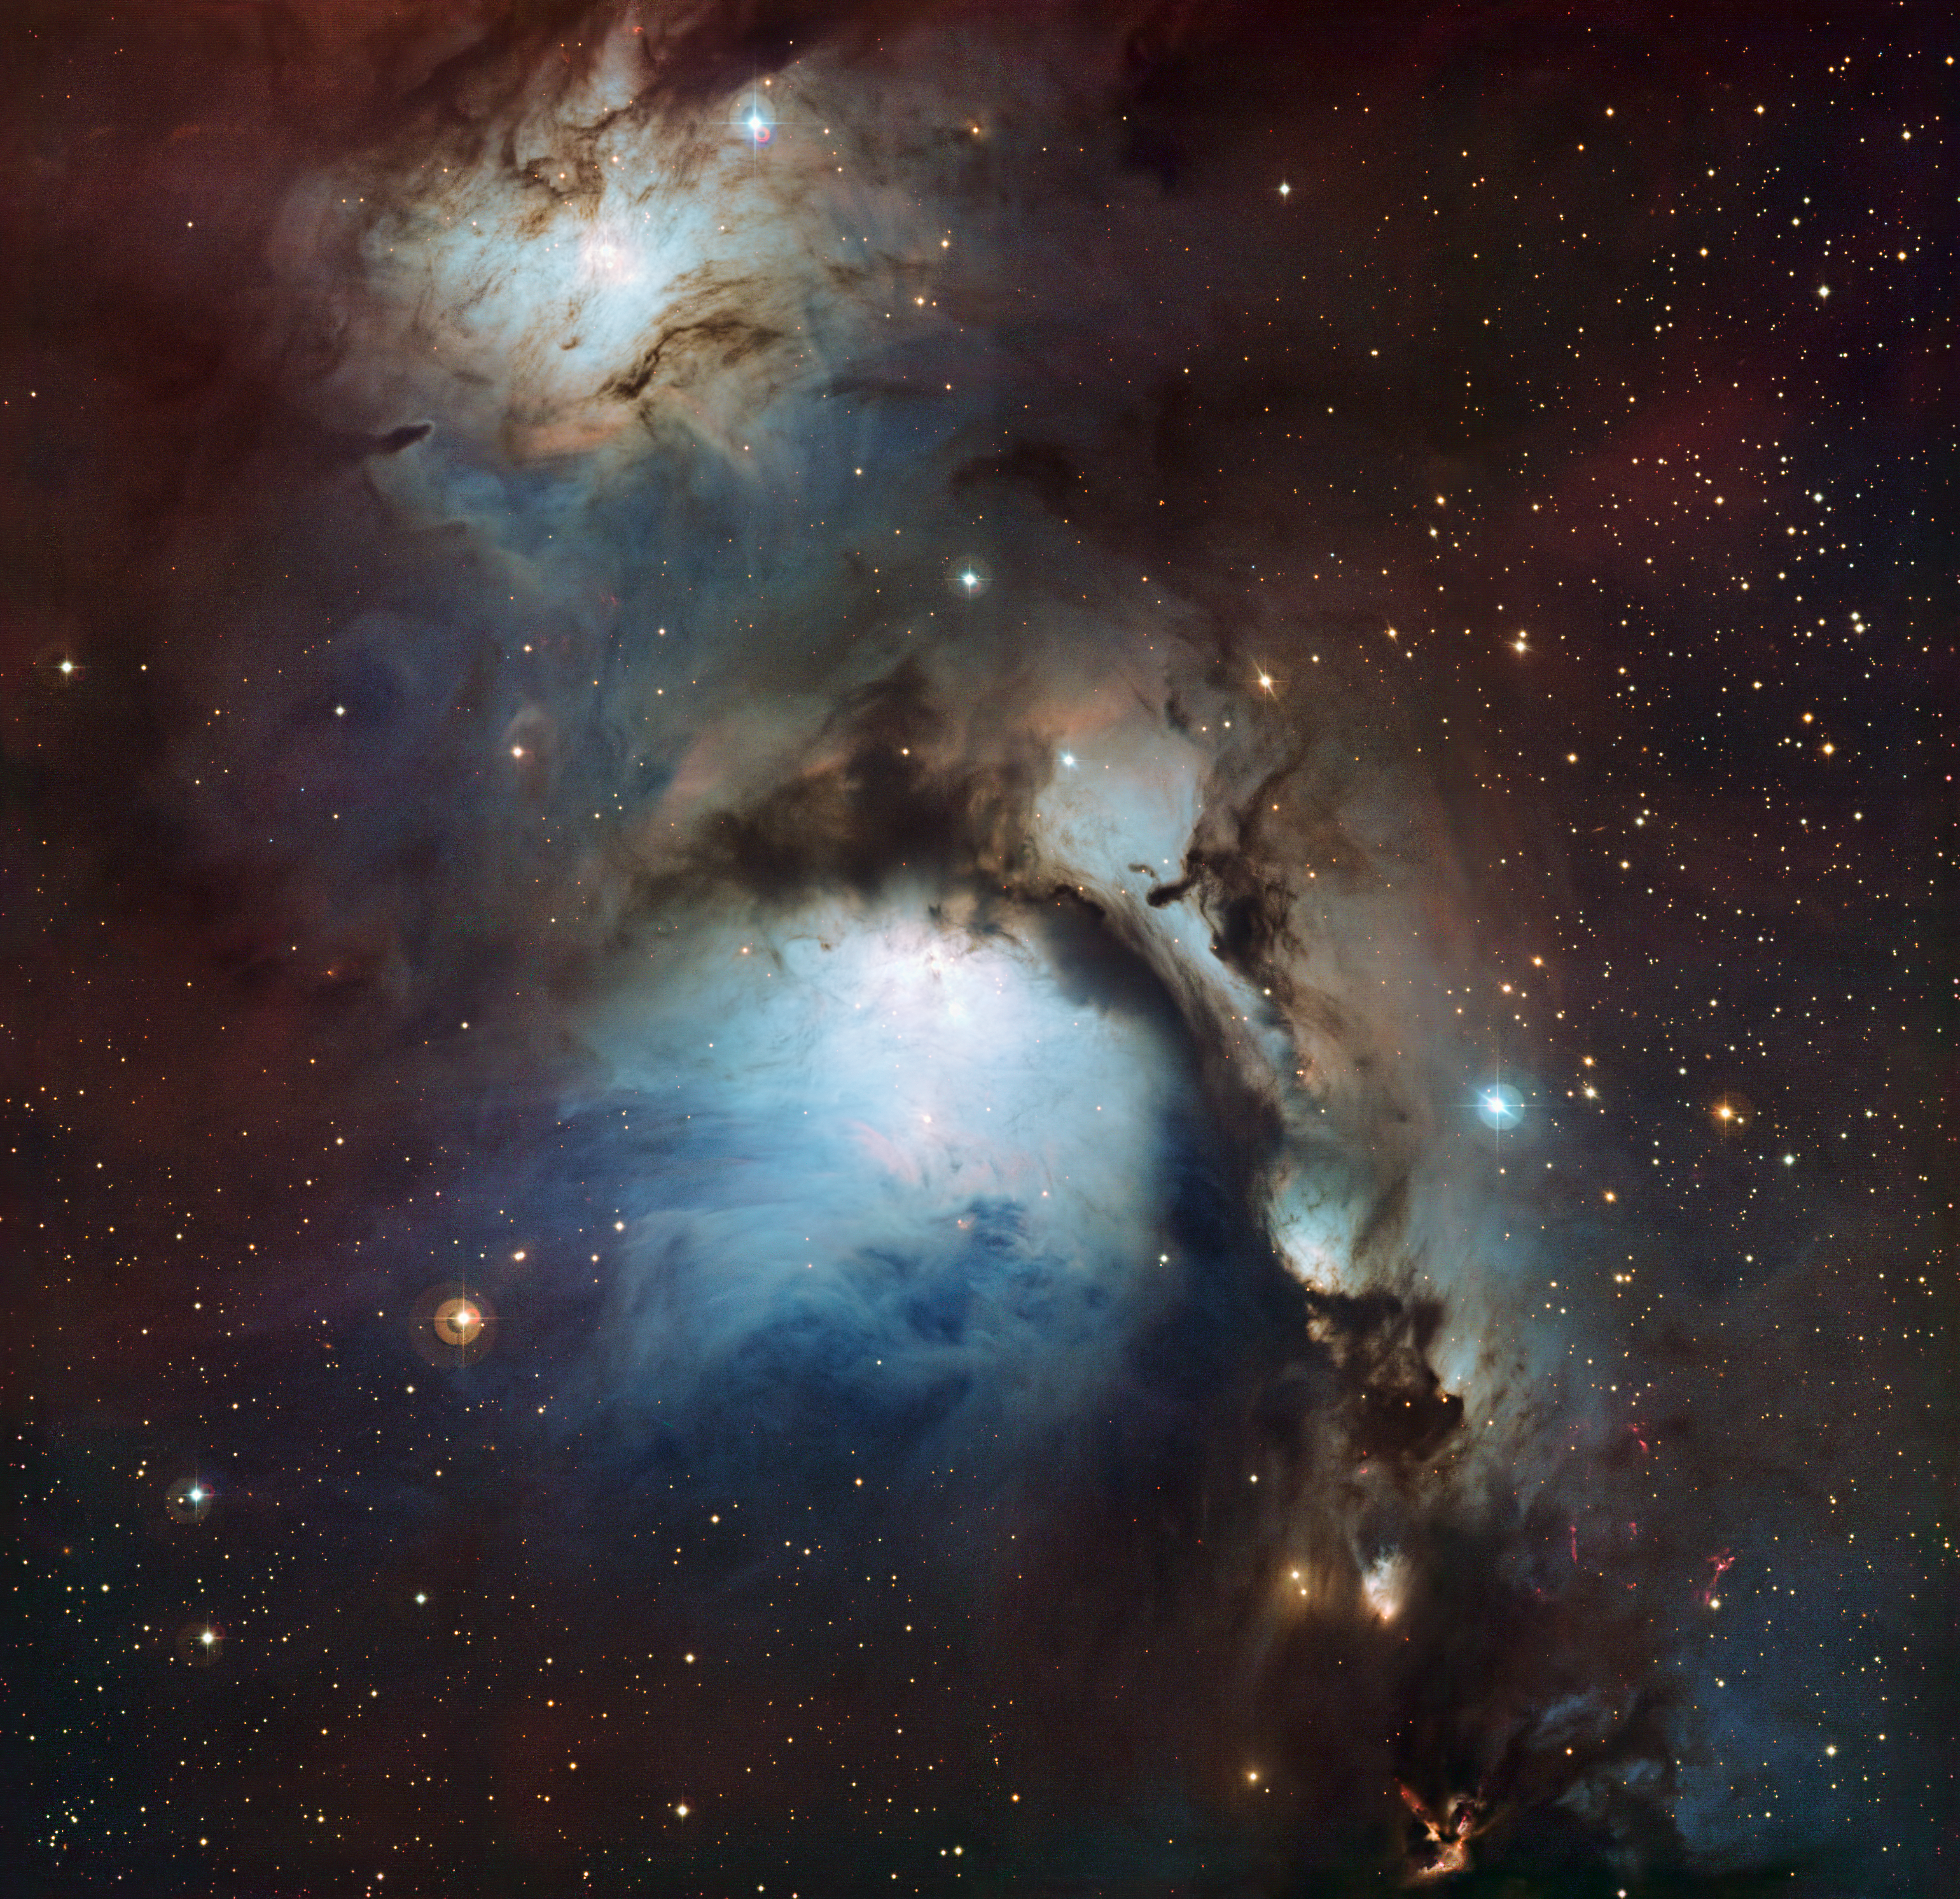

Messier 78: a reflection nebula in Orion

This new image of the reflection nebula Messier 78 was captured using the Wide Field Imager camera on the MPG/ESO 2.2-metre telescope at the La Silla Observatory, Chile. This colour picture was created from many monochrome exposures taken through blue, yellow/green and red filters, supplemented by exposures through a filter that isolates light from glowing hydrogen gas. The total exposure times were 9, 9, 17.5 and 15.5 minutes per filter, respectively.

#L

Credit: ESO/Igor Chekalin